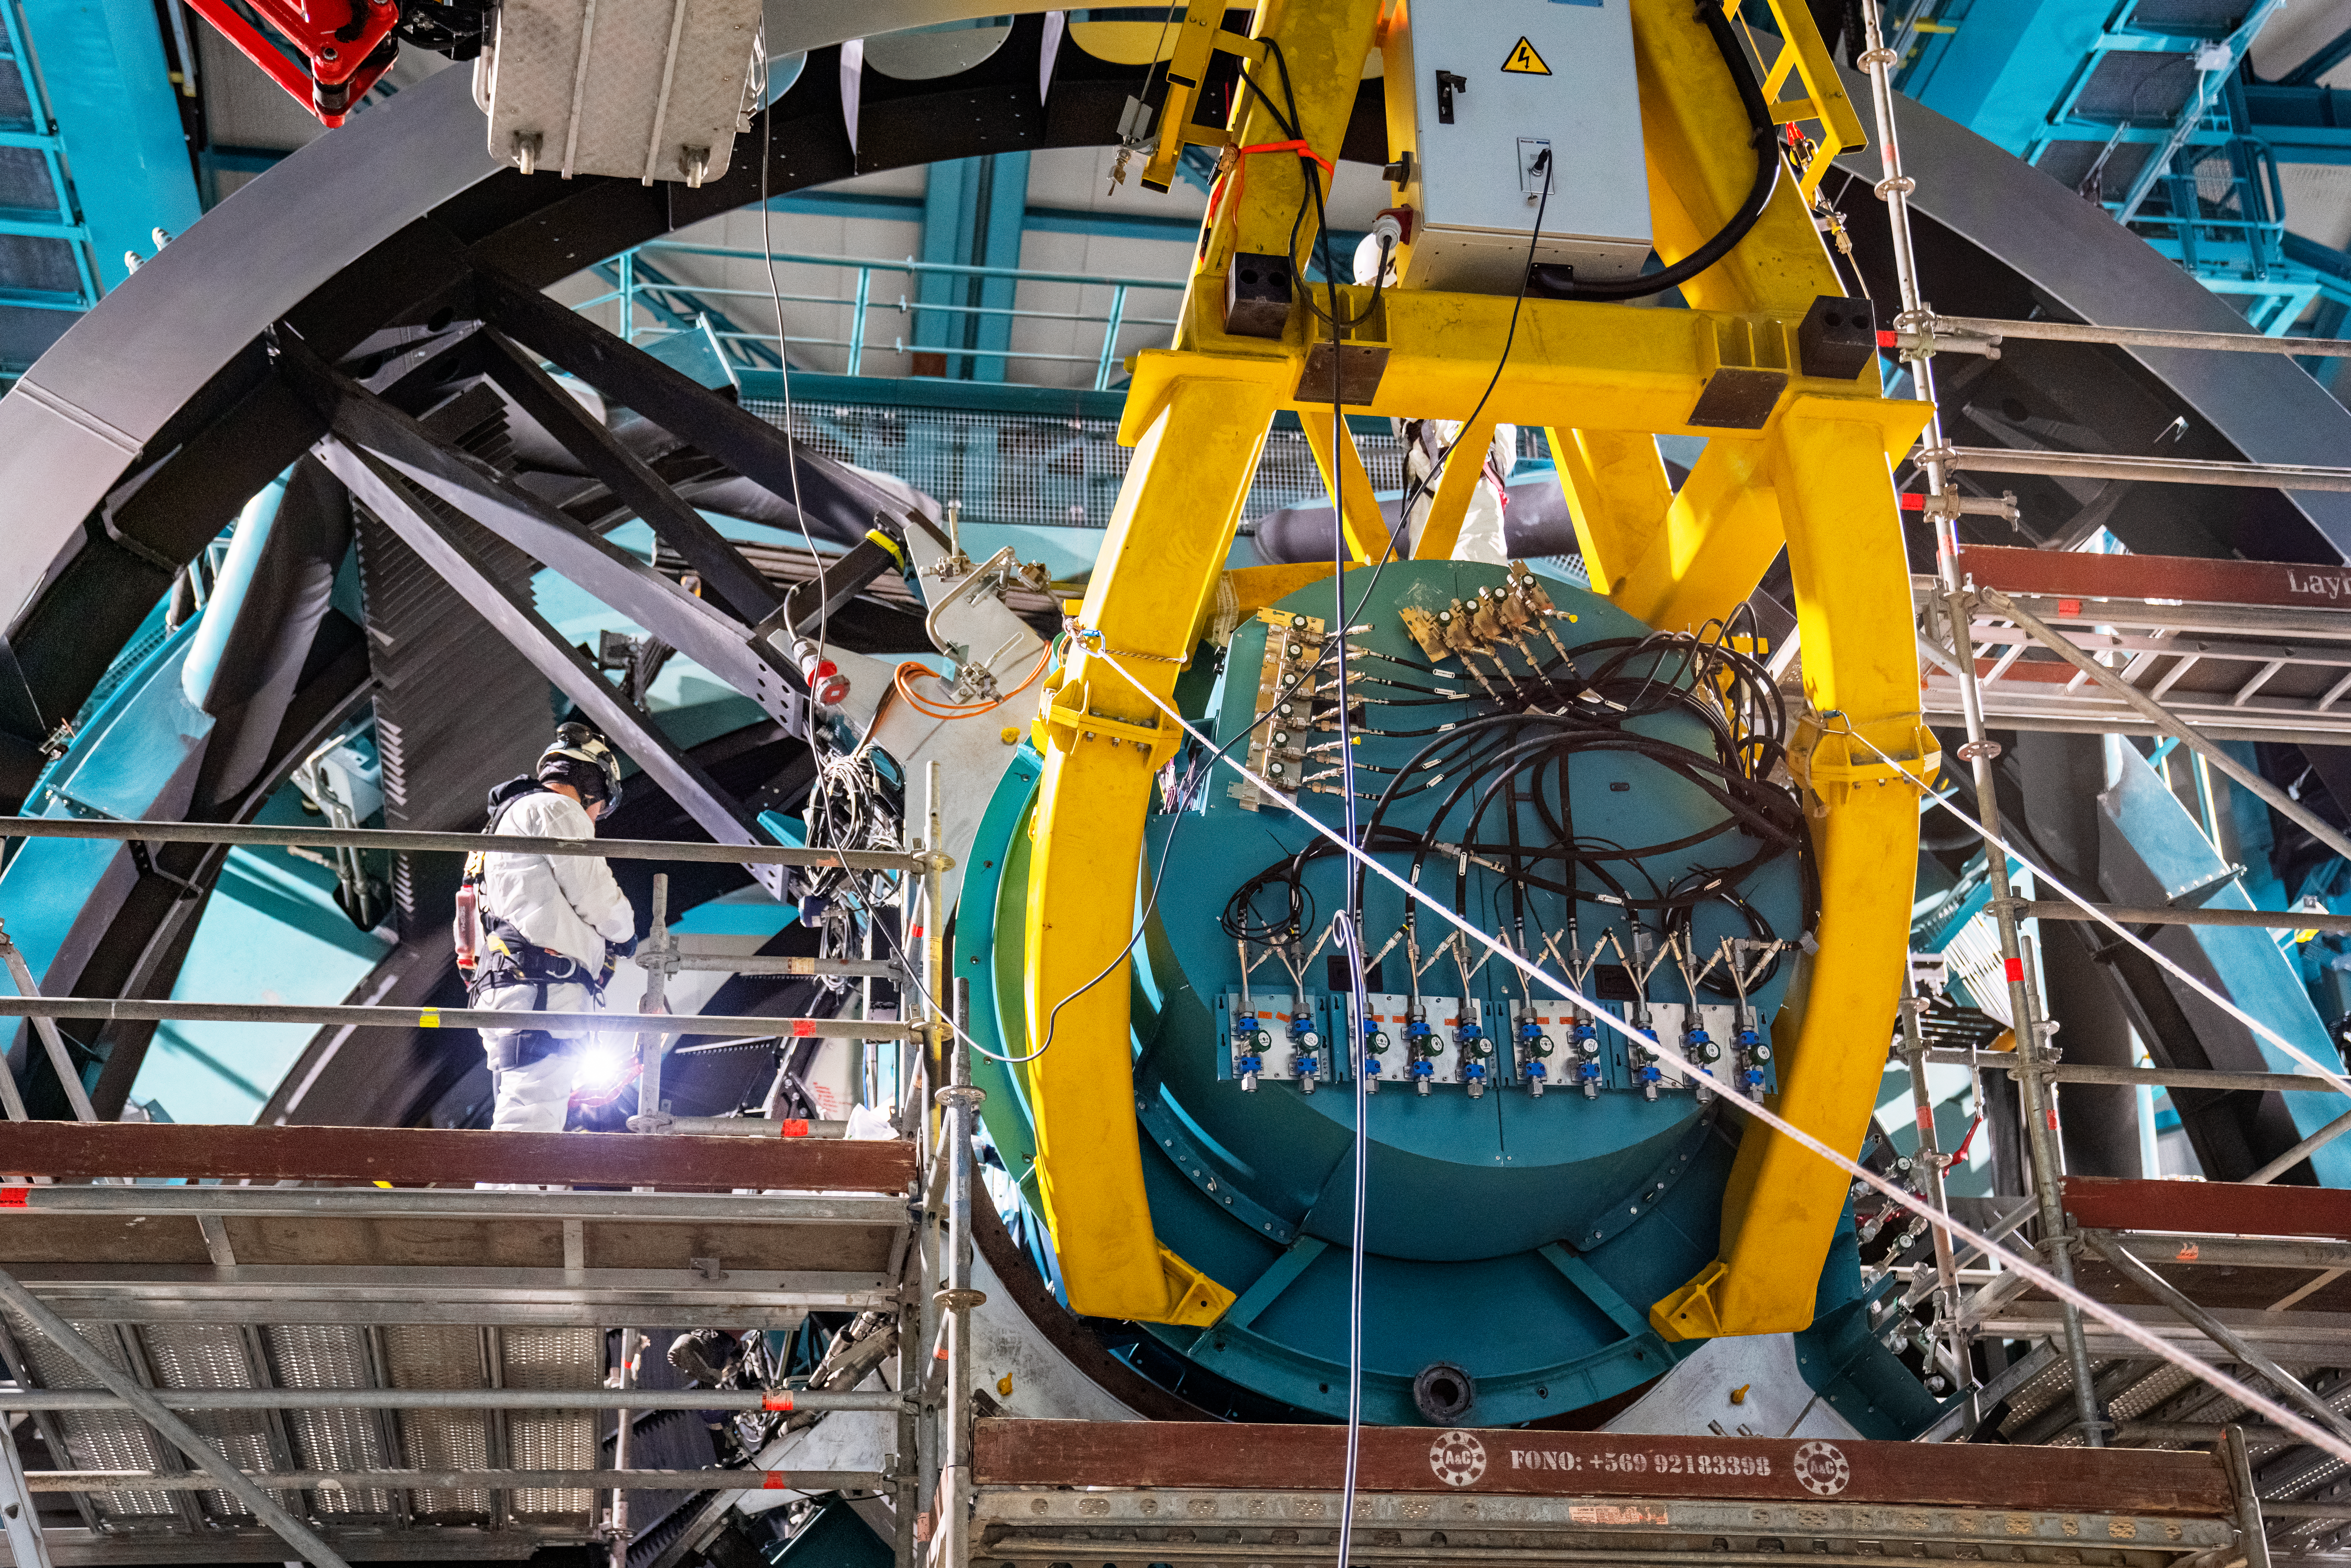

Rubin ComCam Install

Comcam Friday 23

Credit: Rubin Observatory/NSF/AURA/H. Stockebrand